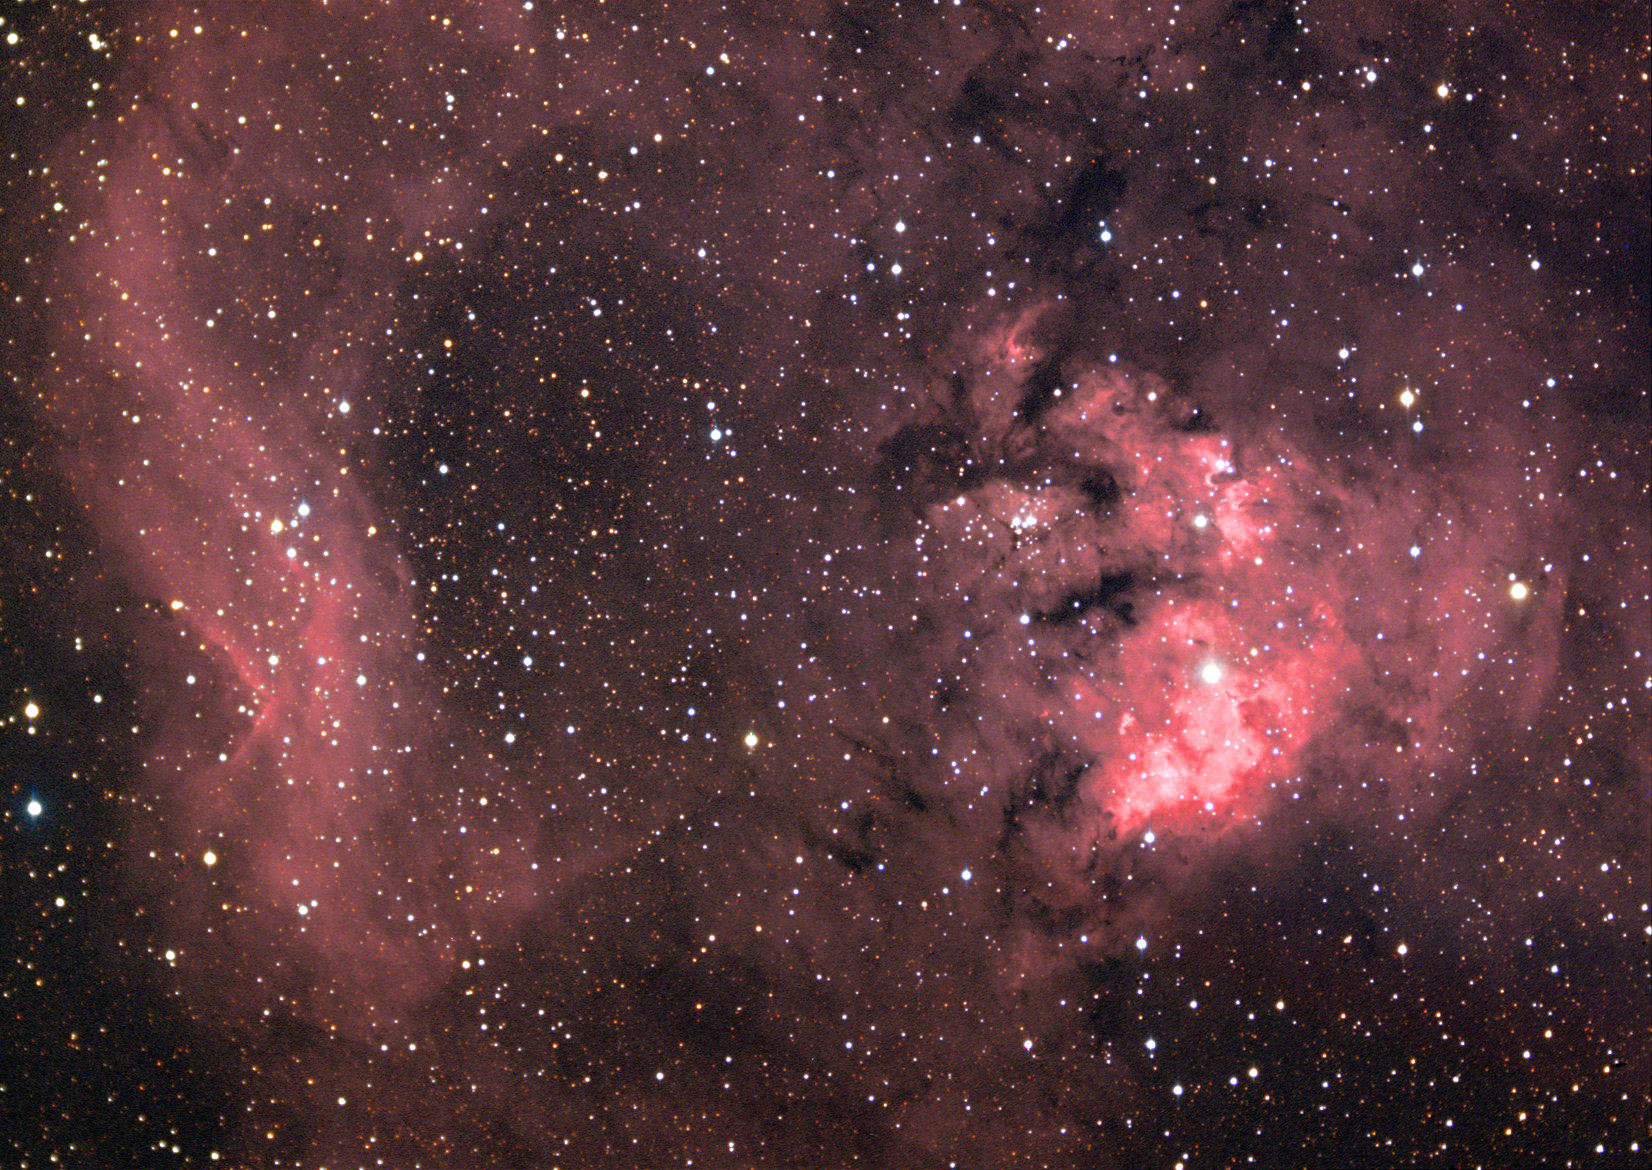

NGC 7822

This emission region surrounds a cluster of young, hot stars that lies about 3000 lightyears distant.

This image was taken as part of Advanced Observing Program (AOP) program at Kitt Peak Visitor Center during 2014.

Credit: KPNO/NOIRLab/NSF/AURA/Adam Block